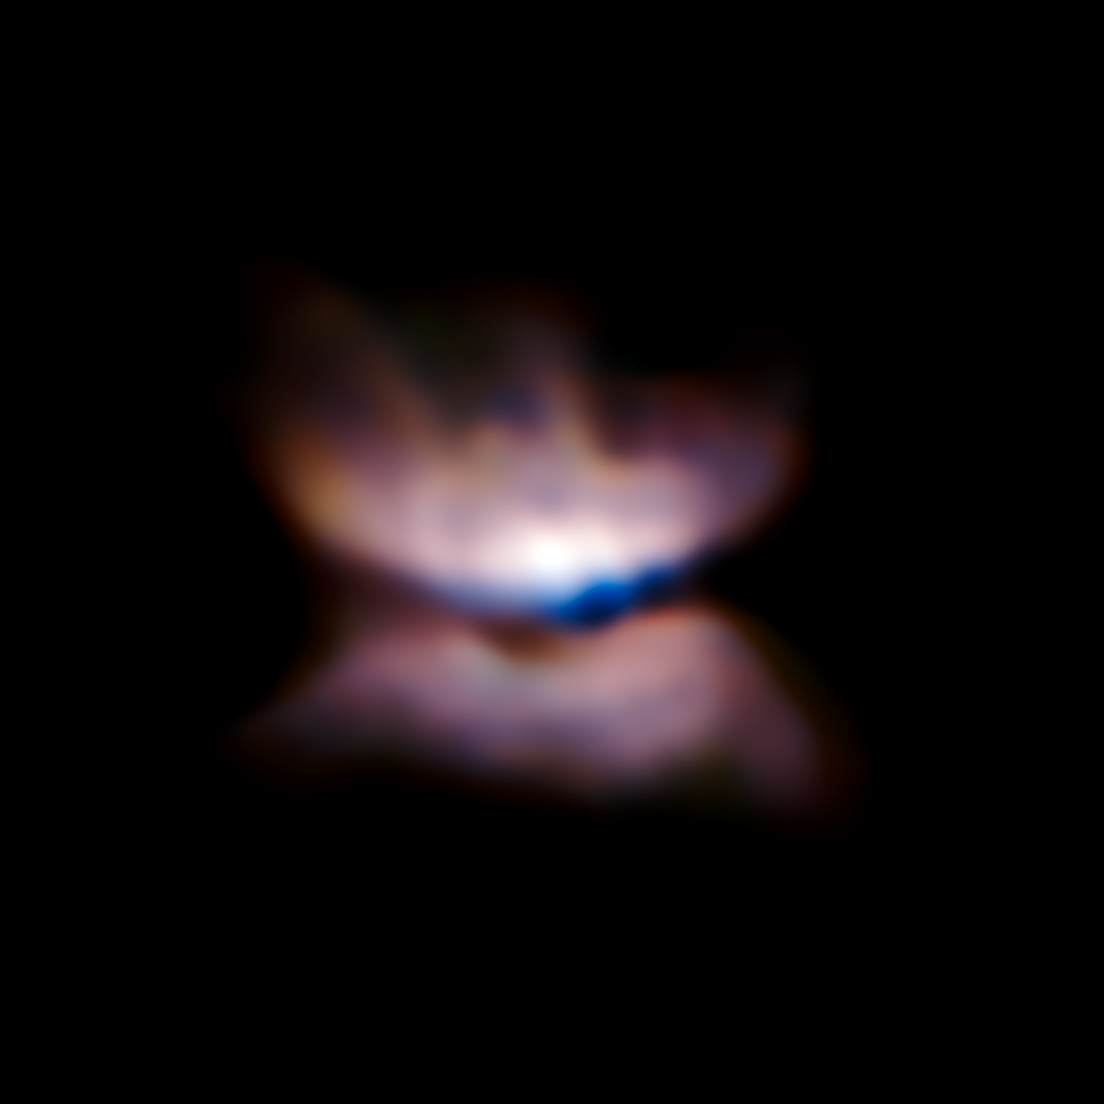

VLT/SPHERE image of the star L2 Puppis and its surroundings

Some of the sharpest images ever made with ESO’s Very Large Telescope have for the first time revealed what appears to be an ageing star in the early stages of forming a butterfly-like planetary nebula. These observations of the red giant star L2 Puppis from the ZIMPOL mode of the newly installed SPHERE instrument also reveal a close companion. The dying stages of the lives of stars continue to pose many riddles for astronomers.

Credit: ESO/P. Kervella